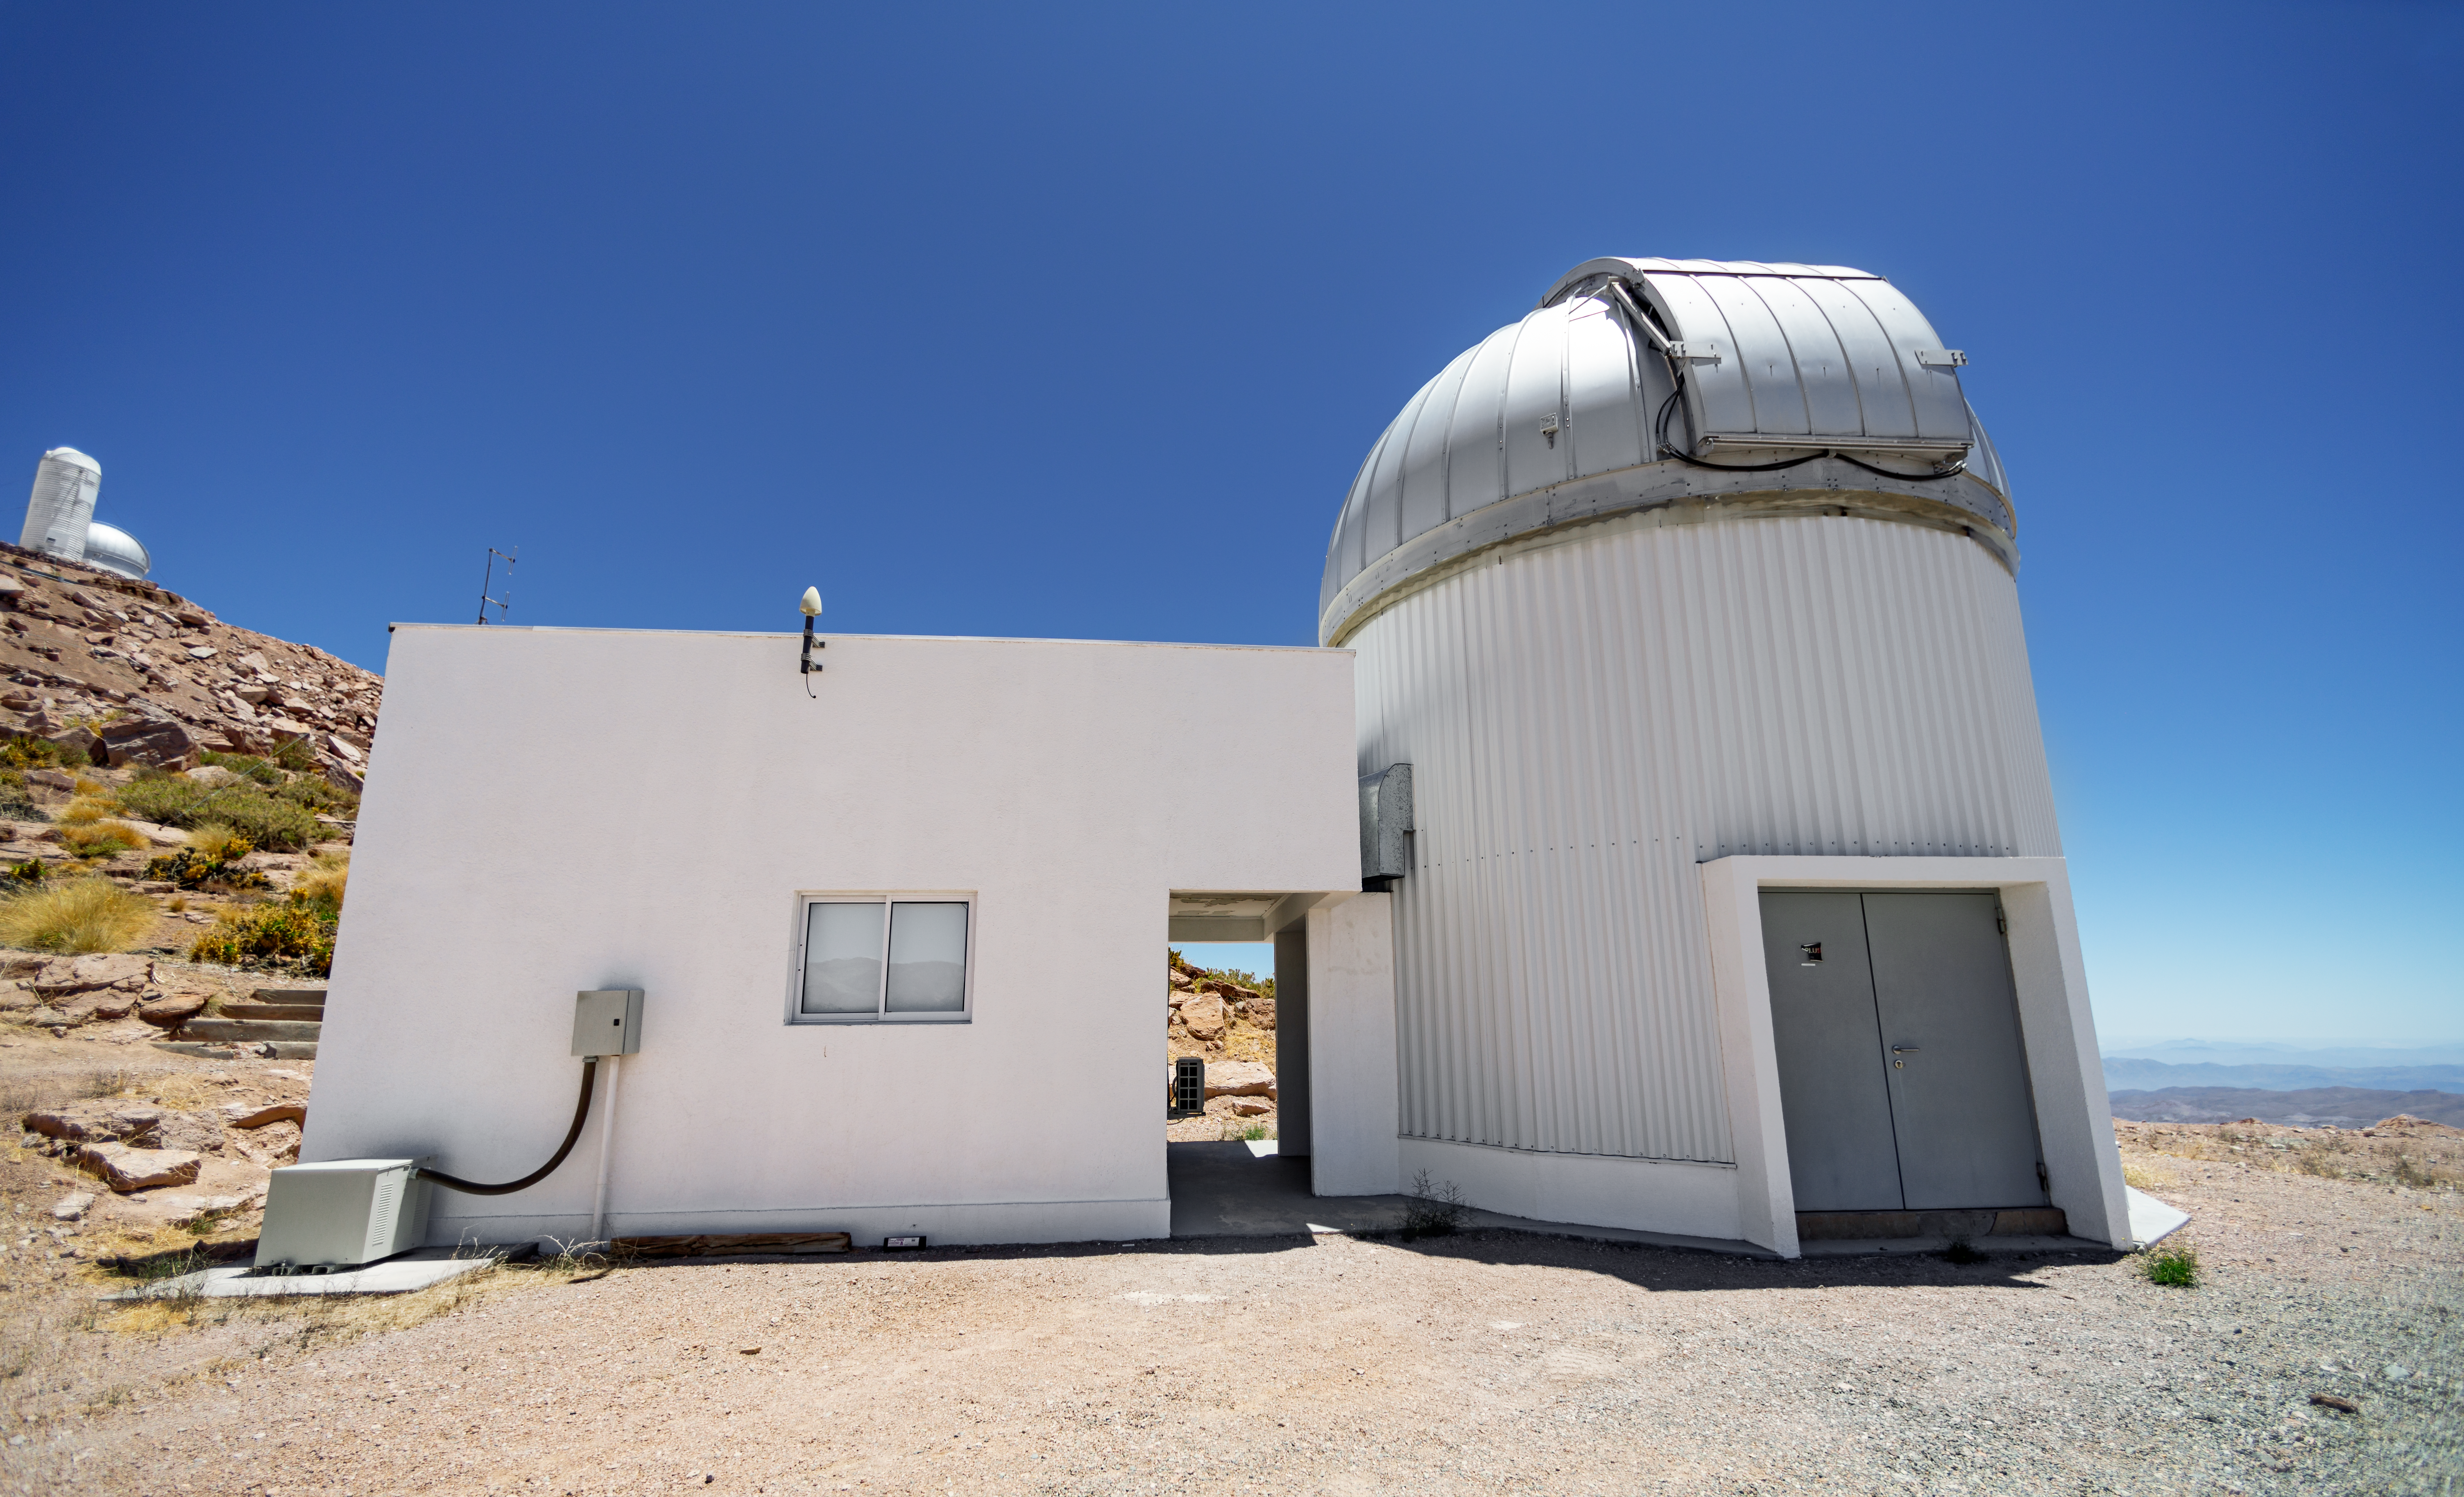

T80-South Telescope Dome

T80-South Telescope dome at Cerro Tololo Inter-American Observatory in Chile.

Credit: CTIO/NOIRLab/NSF/AURA